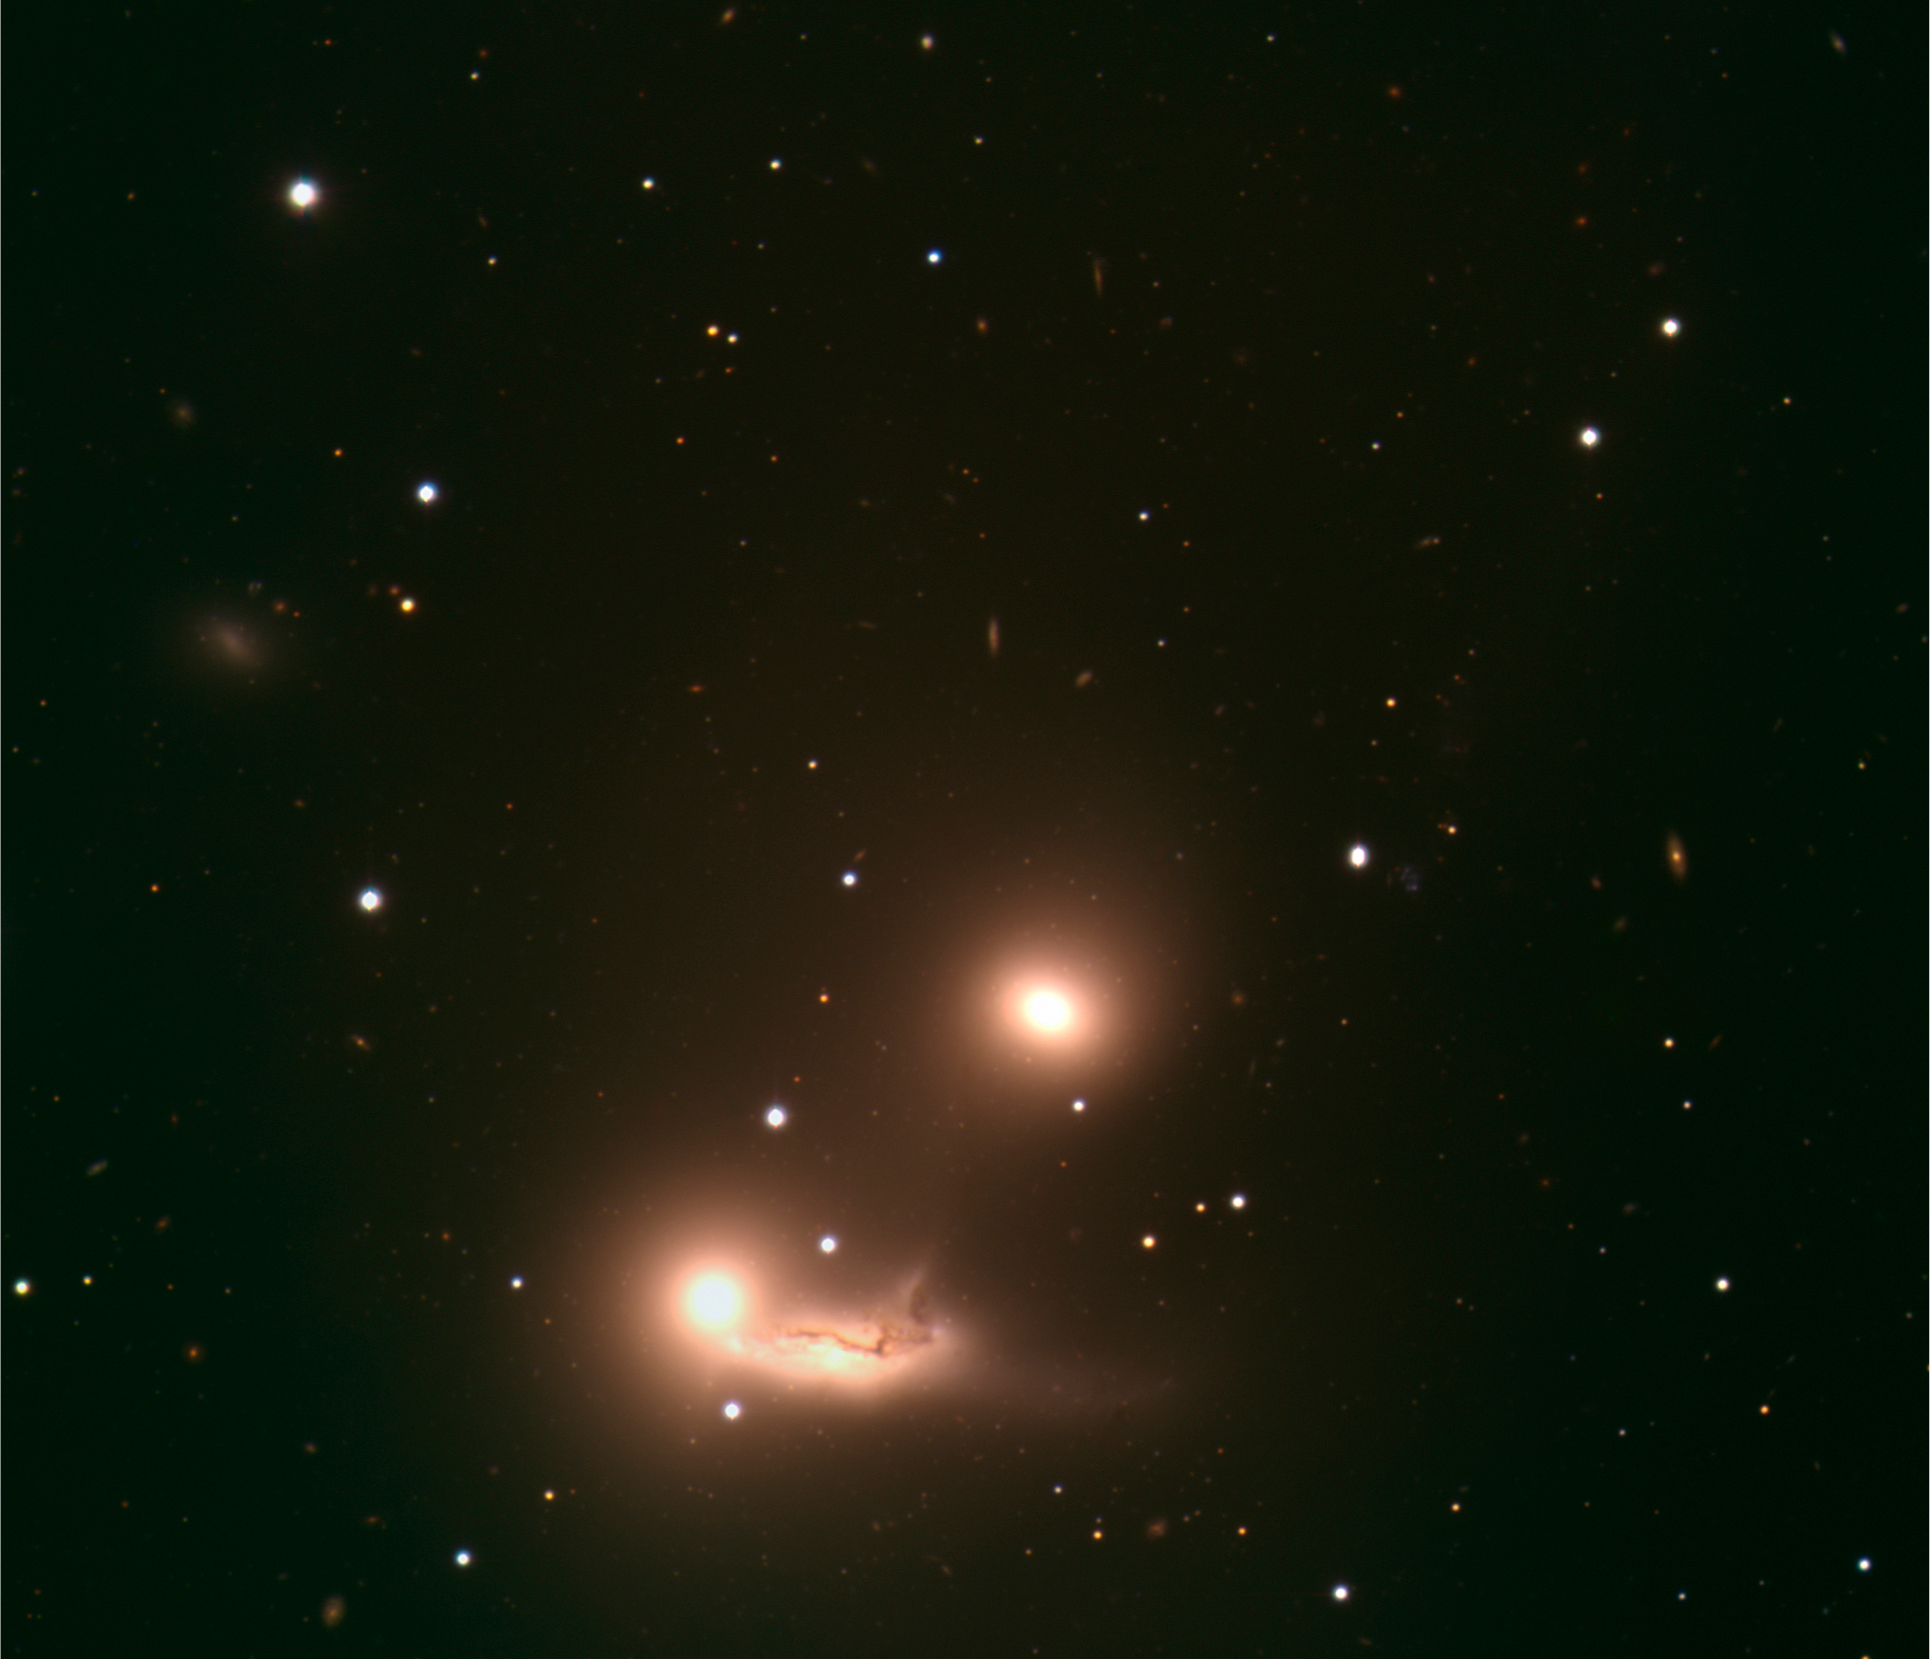

Cosmic interactions

Colour-composite image of the triplet of galaxies, catalogued as NGC 7173 (top), 7174 (bottom right) and 7176 (bottom left), and located 106 million light-years away towards the constellation of Piscis Austrinus (the 'Southern Fish'). This triplet of galaxies makes up part of the Hickson Compact Group HCG 90.

NGC 7173 and 7176 are elliptical galaxies, while NGC 7174 is a spiral galaxy with quite disturbed dust lanes and a long, twisted tail. This seems to indicate that the two lower galaxies - whose combined shape bears some resemblance to that of a sleeping baby - are currently interacting. Astronomers have suggested that the three galaxies will finally merge.

The size of the image is about 5.3 arcminutes. The image is based on data obtained with the VLT FORS1 instrument on ESO's Very Large Telescope through three different filters, B, V, and R. The data were extracted from the ESO Science Archive and fully processed by Henri Boffin (ESO).

Credit: ESO